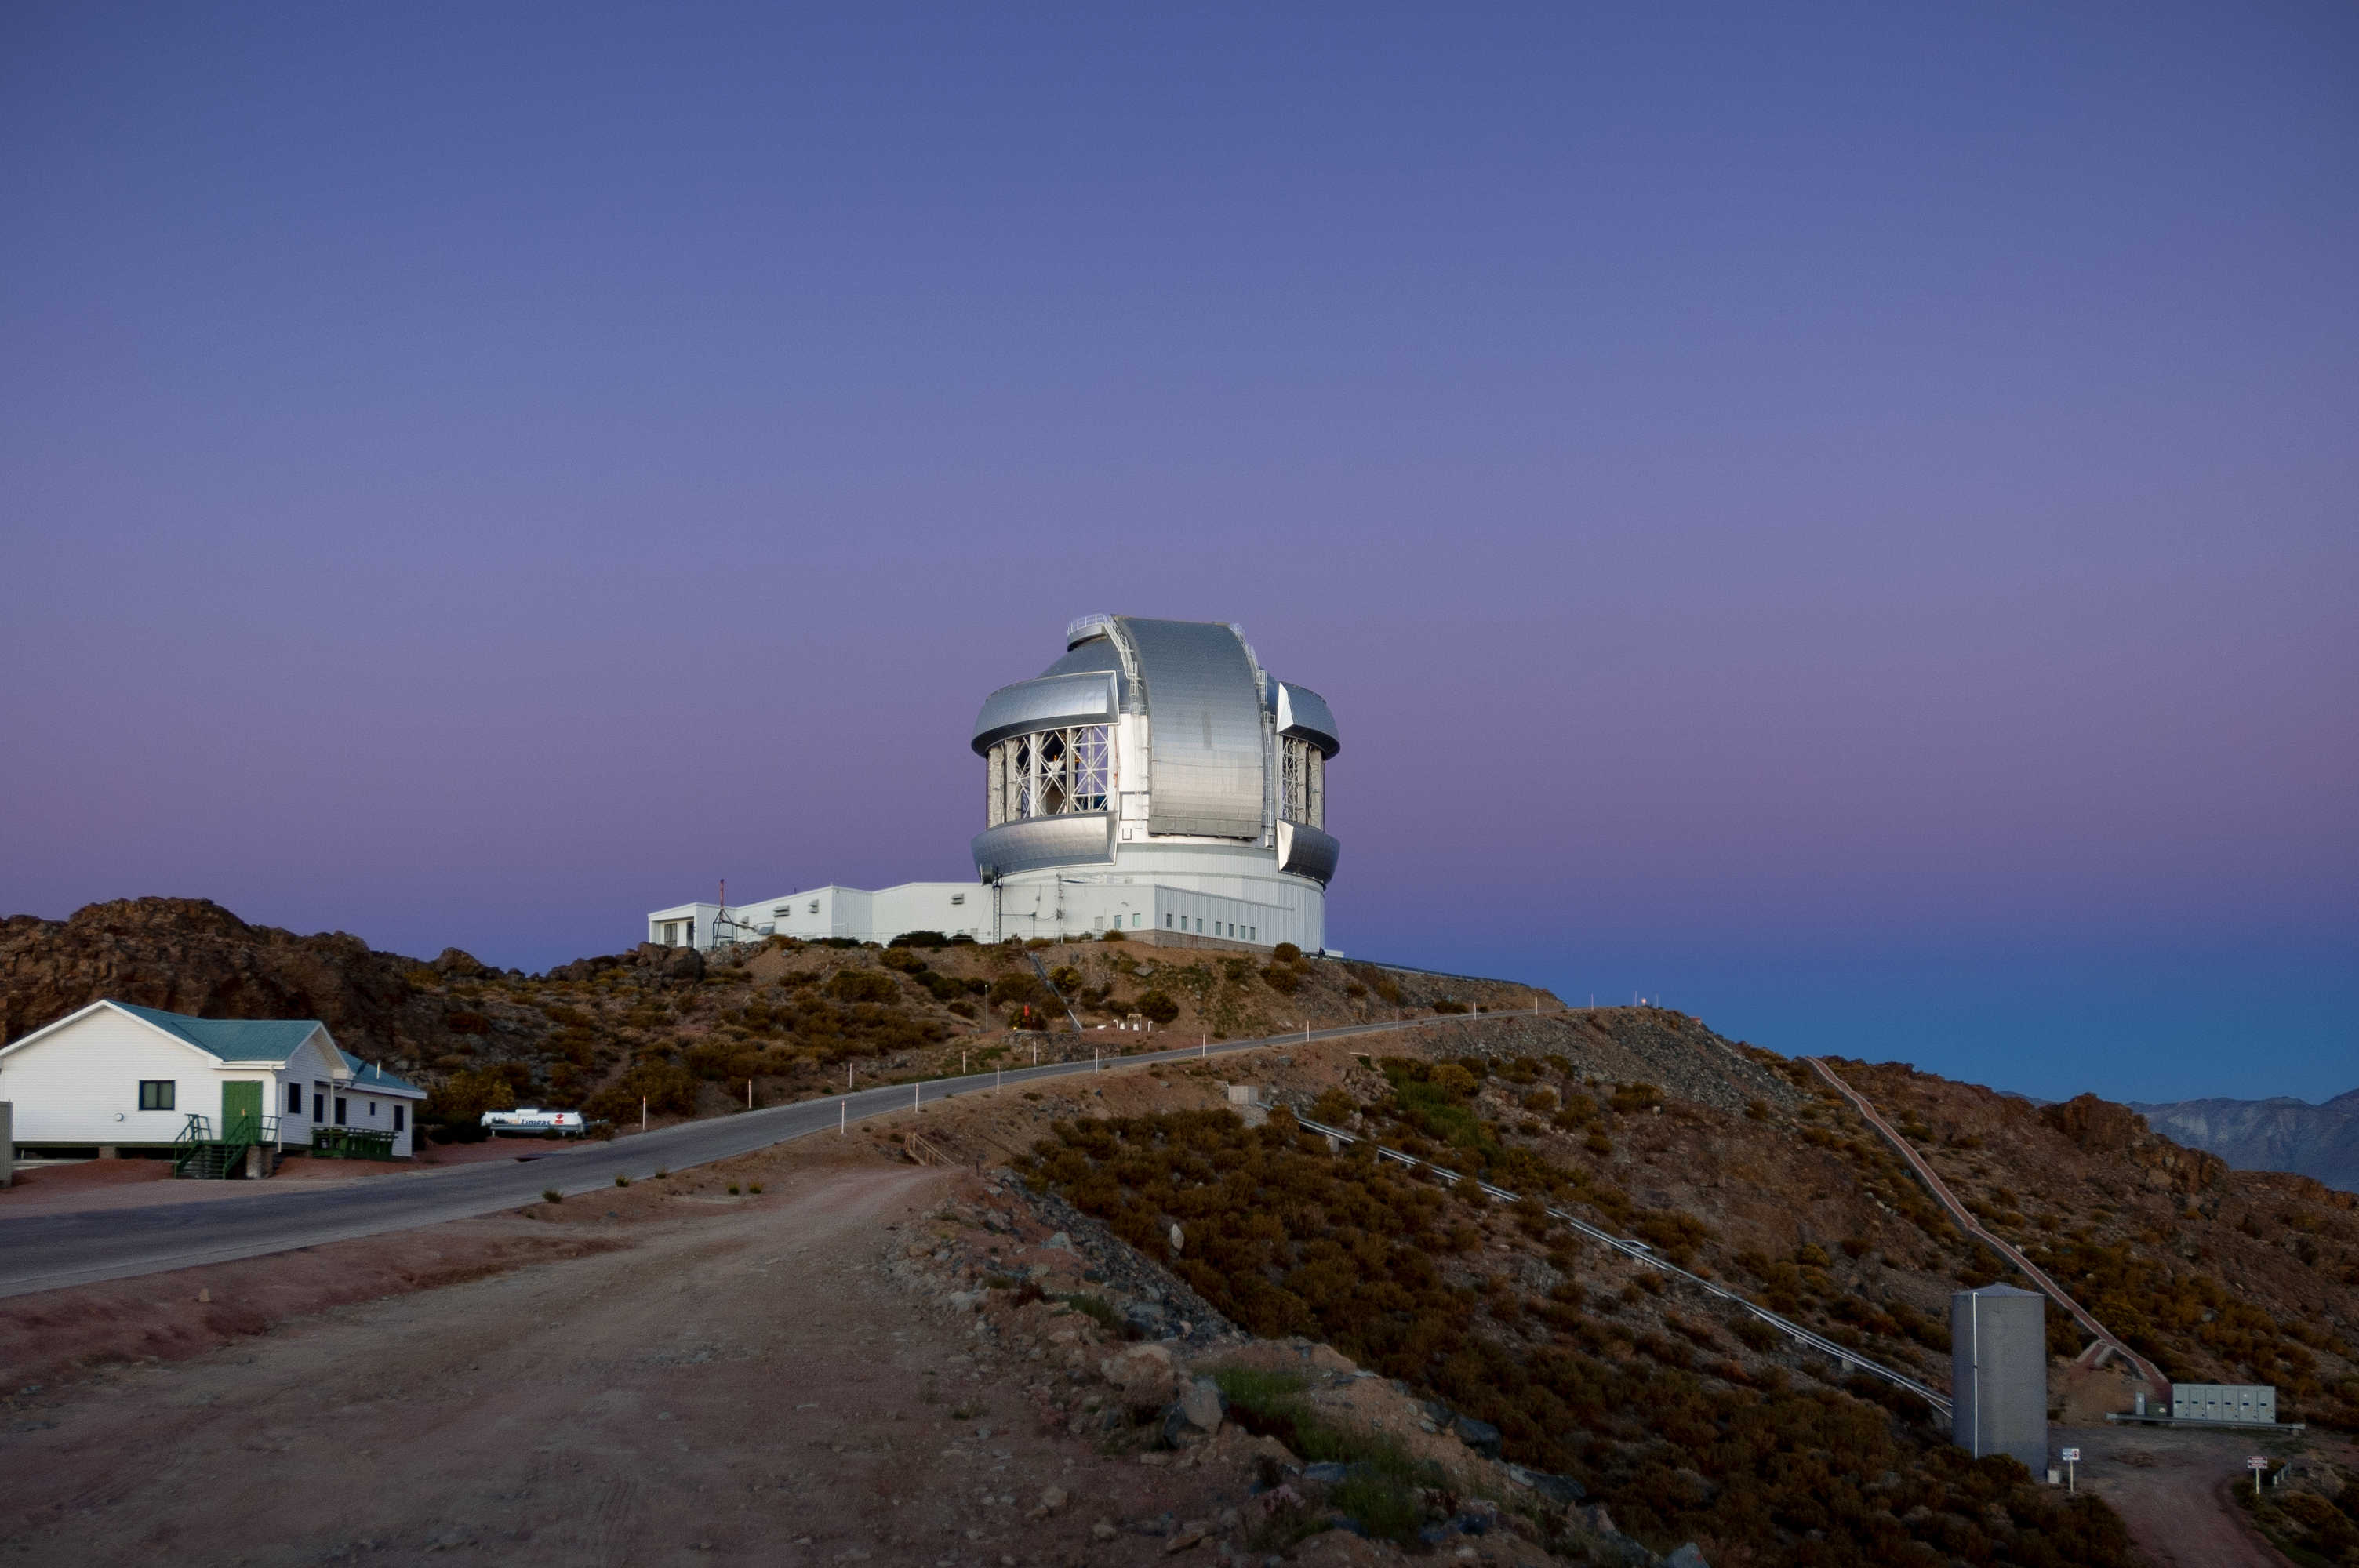

Gemini South at sunset

Gemini South at sunset, Cerro Pachón, Chile.

Credit: International Gemini Observatory/NOIRLab/NSF/AURA/M. Paredes